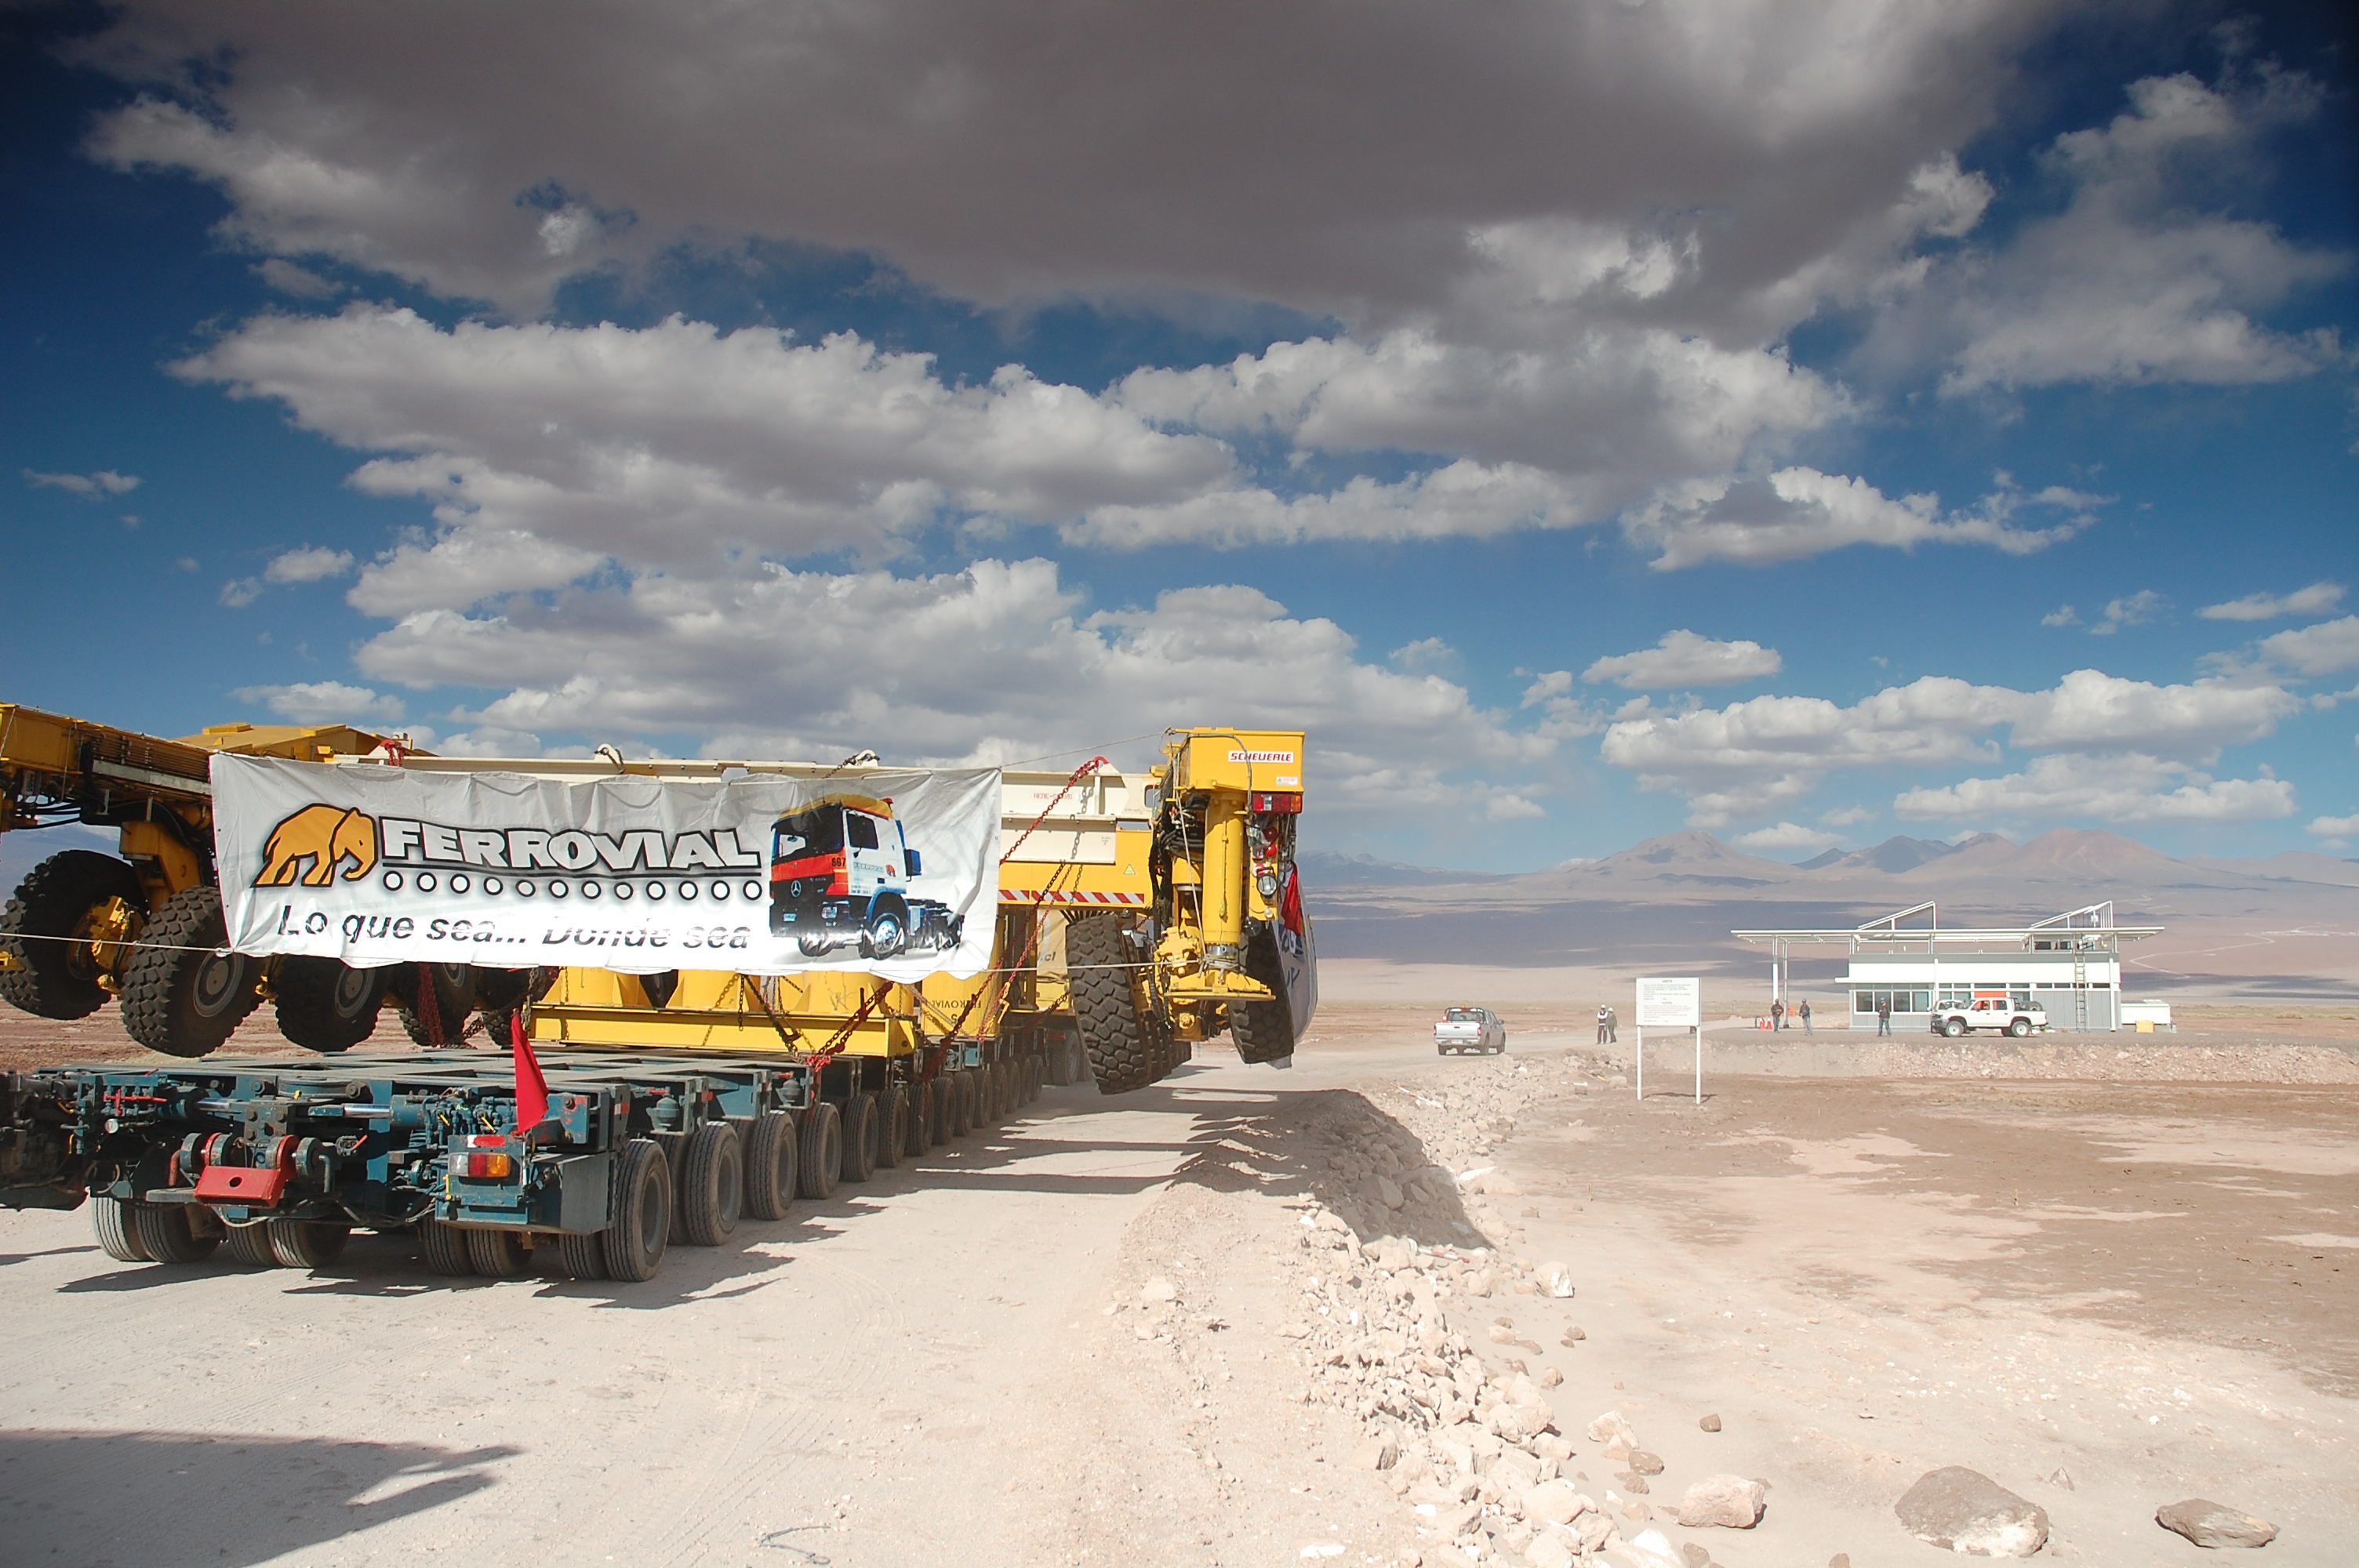

ALMA antenna transporters, Otto and Lore

On December 3 and 4 - 2007, the two ALMA antenna transporters, Otto and Lore, were being loaded onto a barge on the Neckar at Heilbronn harbour (Germany) to start their long journey to Chile. From there, they will travel to Antwerpen (Belgium) and then put onto a ship towards the port of Mejillones, in the north of Chile, to finally reach the ALMA base, close to San Pedro de Atacama. The ALMA antenna transporters are each 20 meter long, 10 meter wide and 6 meter high, and weigh 130 tonnes. They will be able to transport a 115-tonne antenna and set it down on a concrete pad within millimeters of a prescribed position. Image taken in December 2007.

Credit: ALMA (ESO/NAOJ/NRAO)